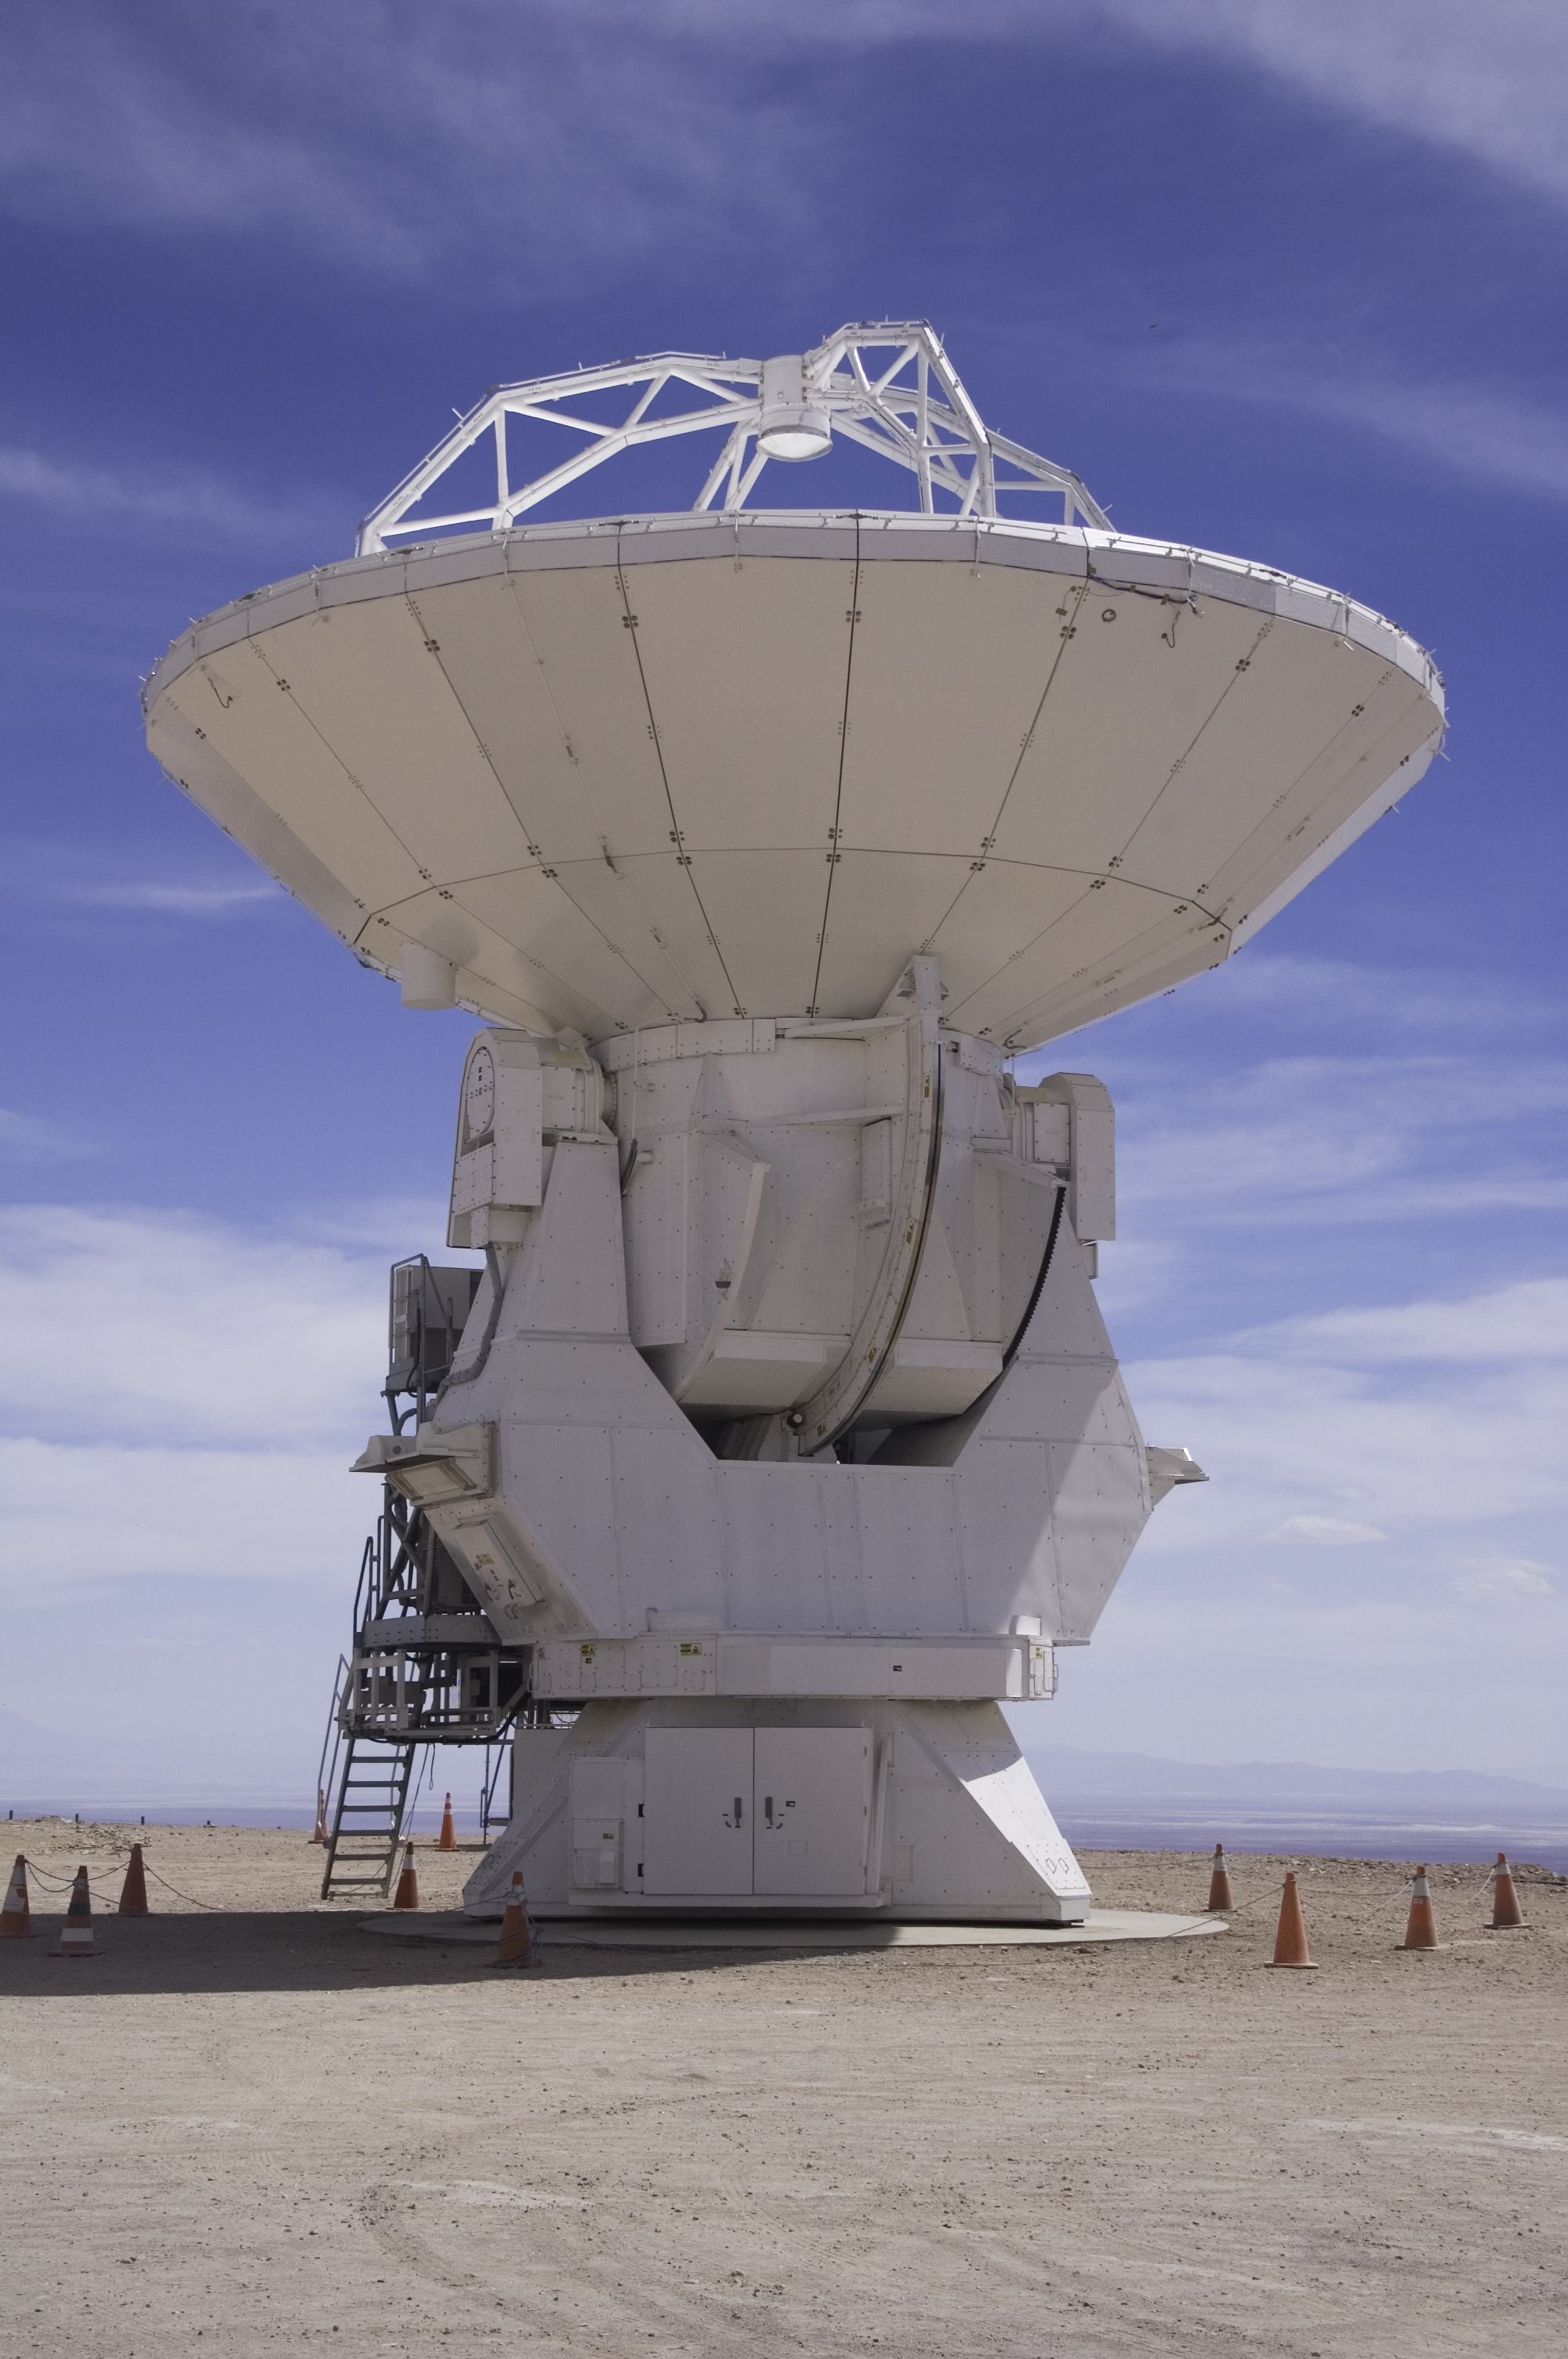

ALMA 12 m diameter antenna, manufactured by Mitsubishi Electric Corporation

The first ALMA antenna to be handed over to the observatory, pictured here at the ALMA Operations Support Facility. This state-of-the-art 12 m diameter antenna was manufactured by Mitsubishi Electric Corporation.

Credit: ALMA (ESO/NAOJ/NRAO).